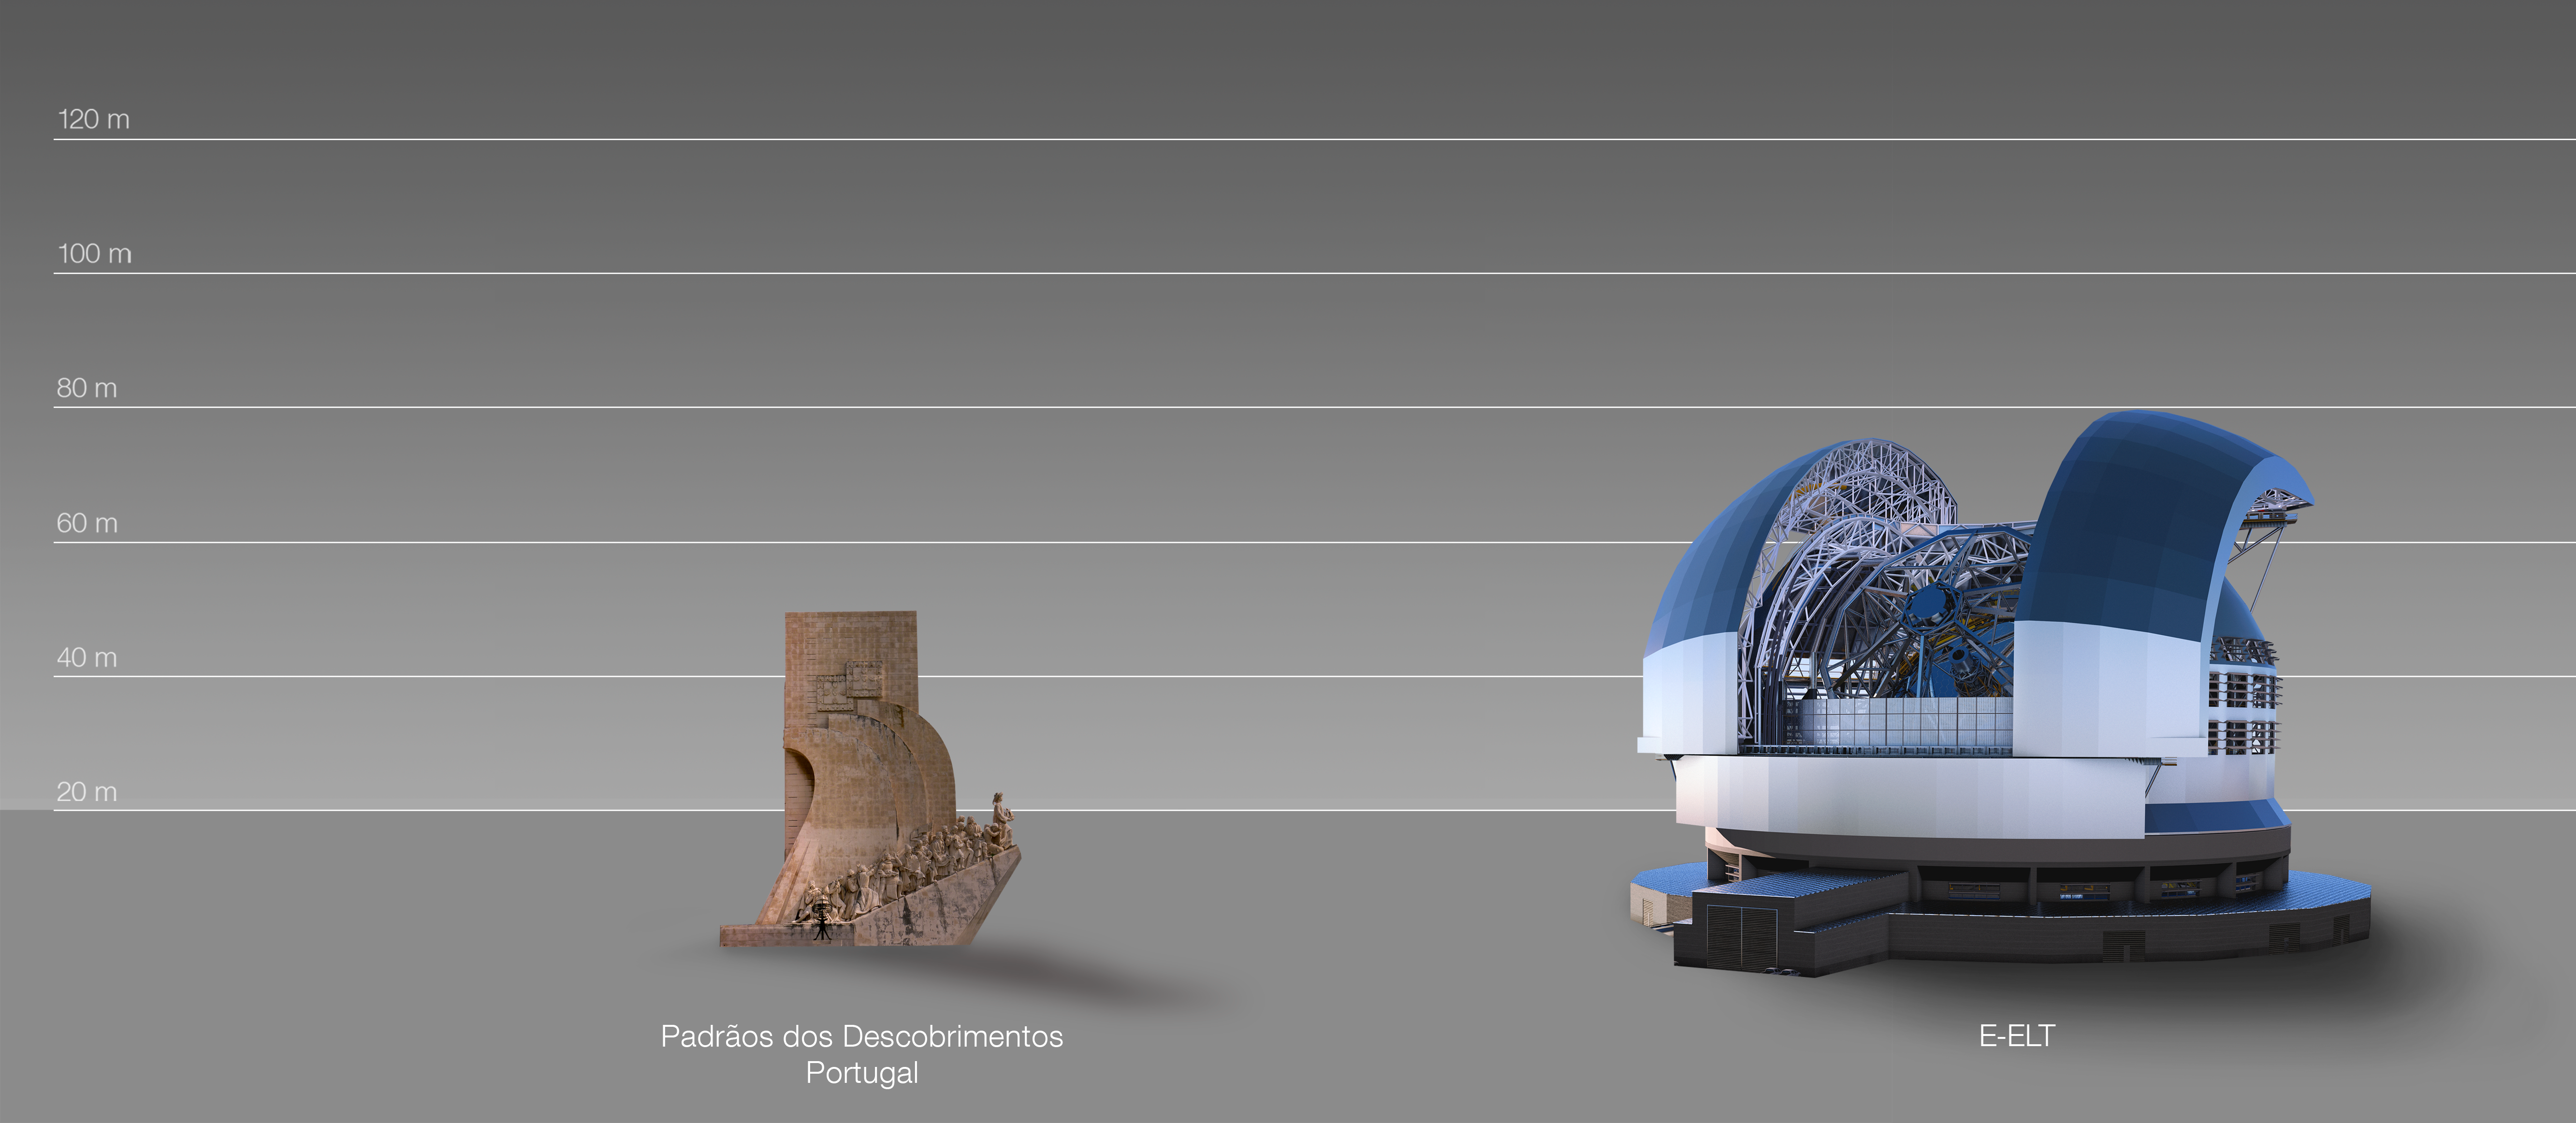

The ELT compared to the Padrão dos Descobrimentos, Lisbon, Portugal

This artist's impression compares the ELT to the Padrão dos Descobrimentos in Lisbon, Portugal.

The design for the ELT shown here was published in 2016. (eso1617)

Credit: ESO